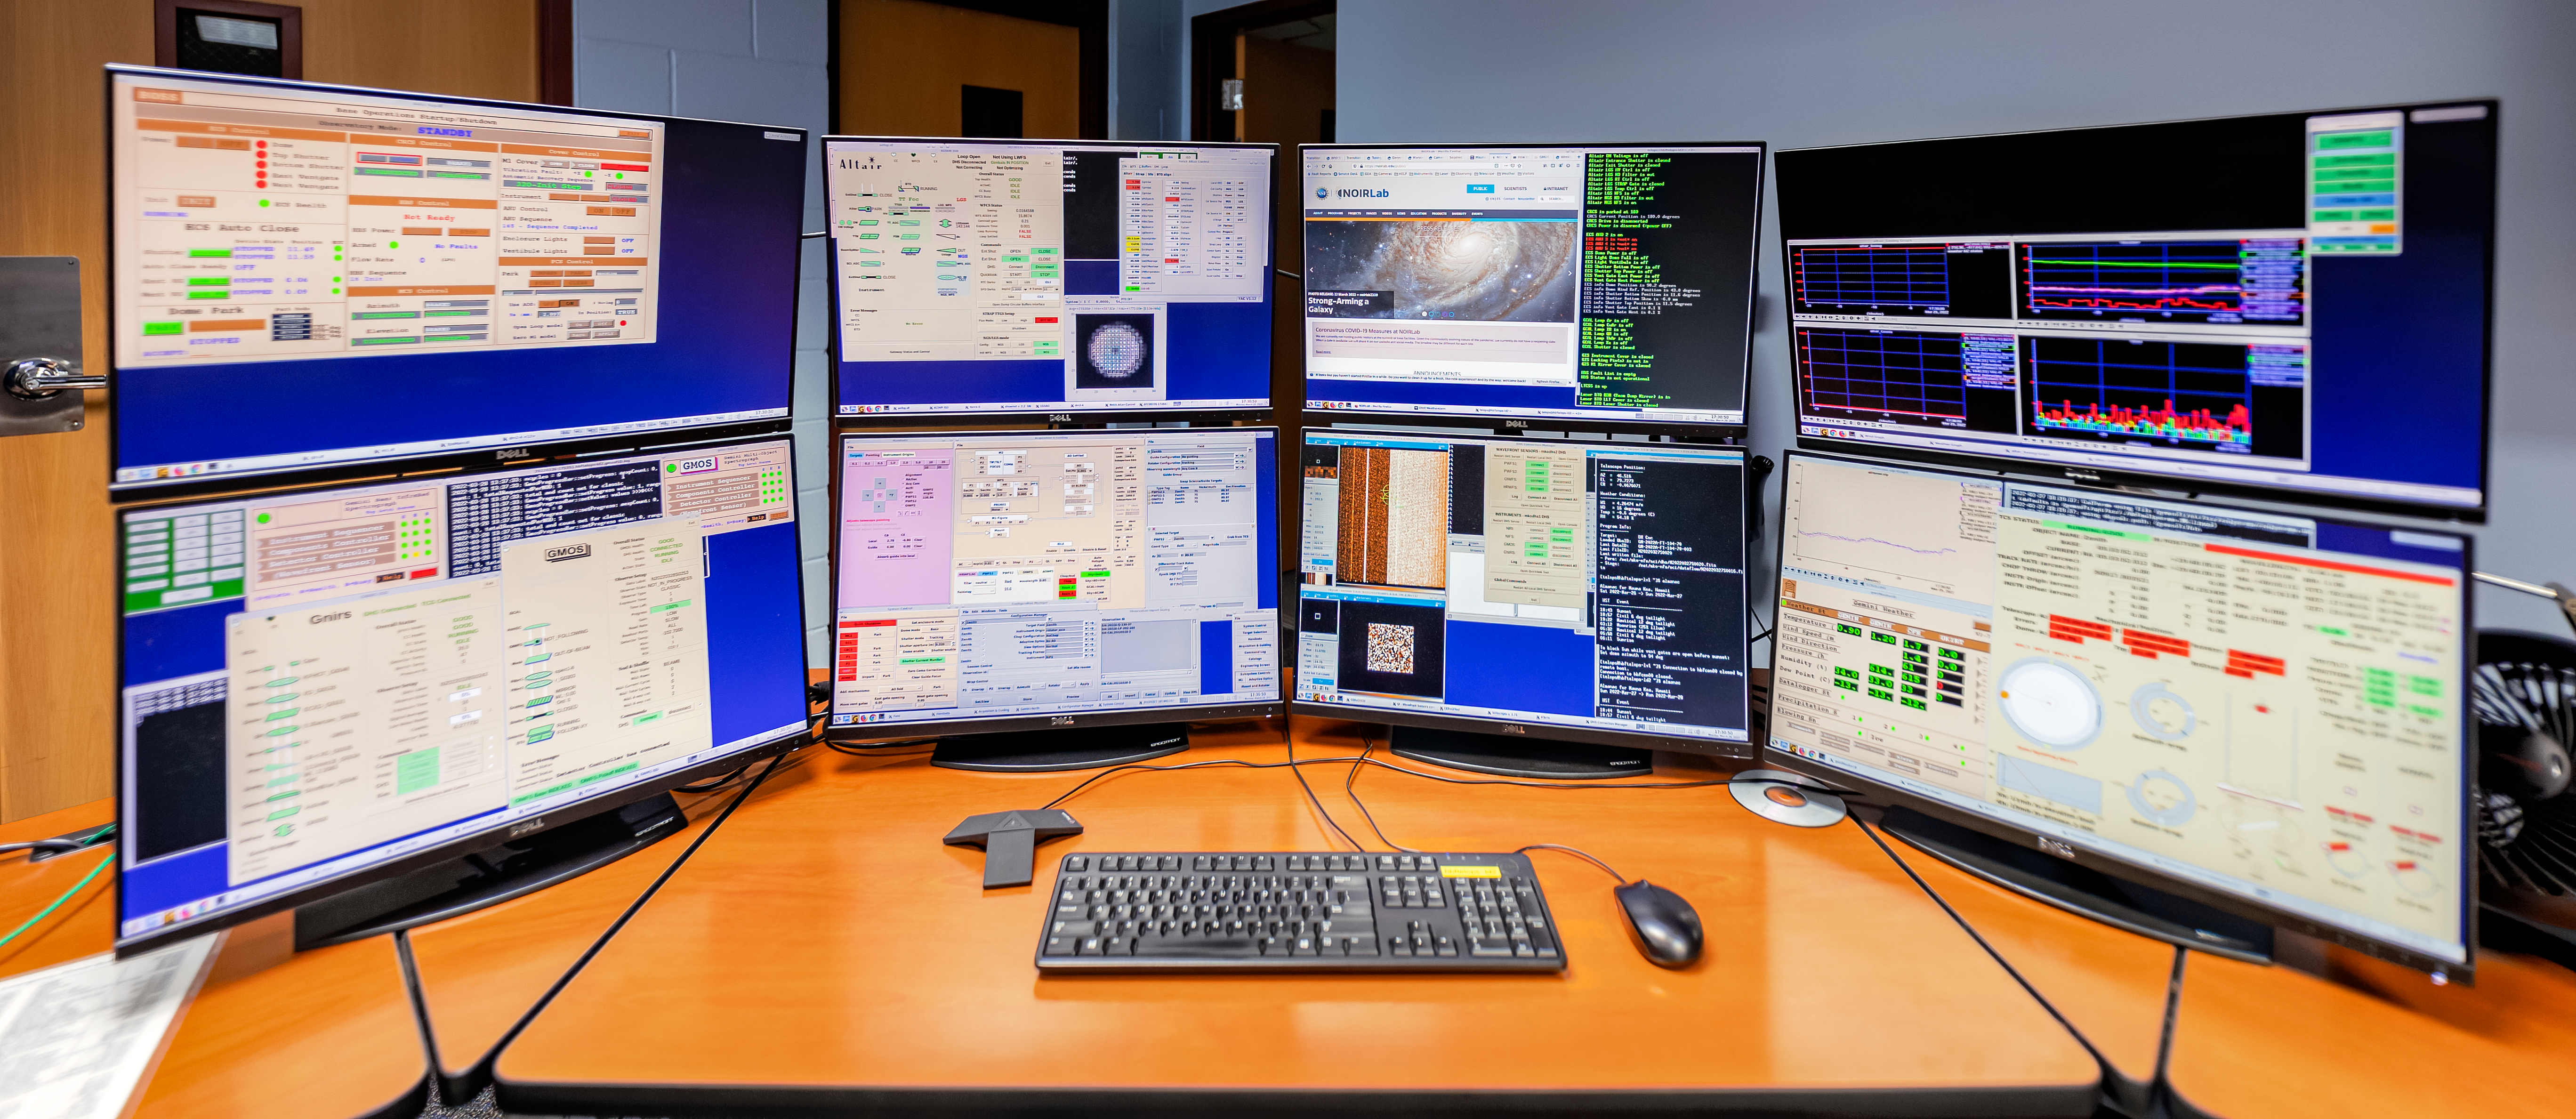

Control System Gemini North Hilo Base Facility

Control system for the Gemini North telescope at the Gemini North Hilo Base Facility

Credit: International Gemini Observatory/NOIRLab/NSF/AURA/T. Slovinský